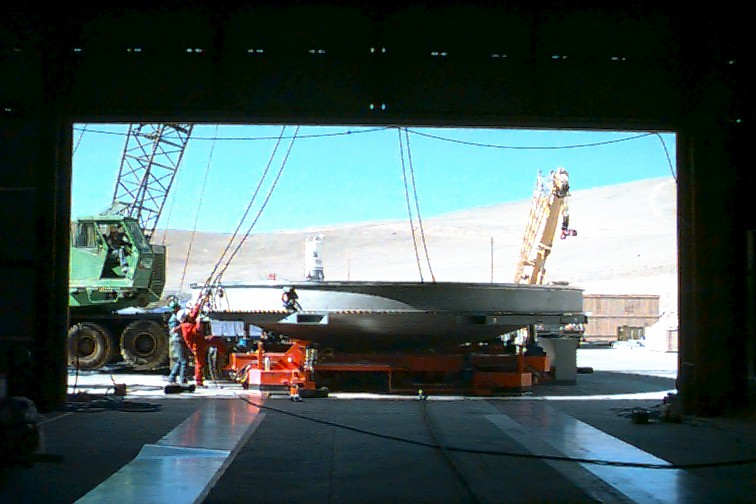

Coating plant

View from the inside of the Mirror Maintenance Building through the 10-m door. The lower part of the coating plant has been placed on the air cushion transport system which will move it along the two tracks seen in the foreground. The total moving weight with an 8.2-m mirror in the chamber is about 50 tons.

Credit: ESO